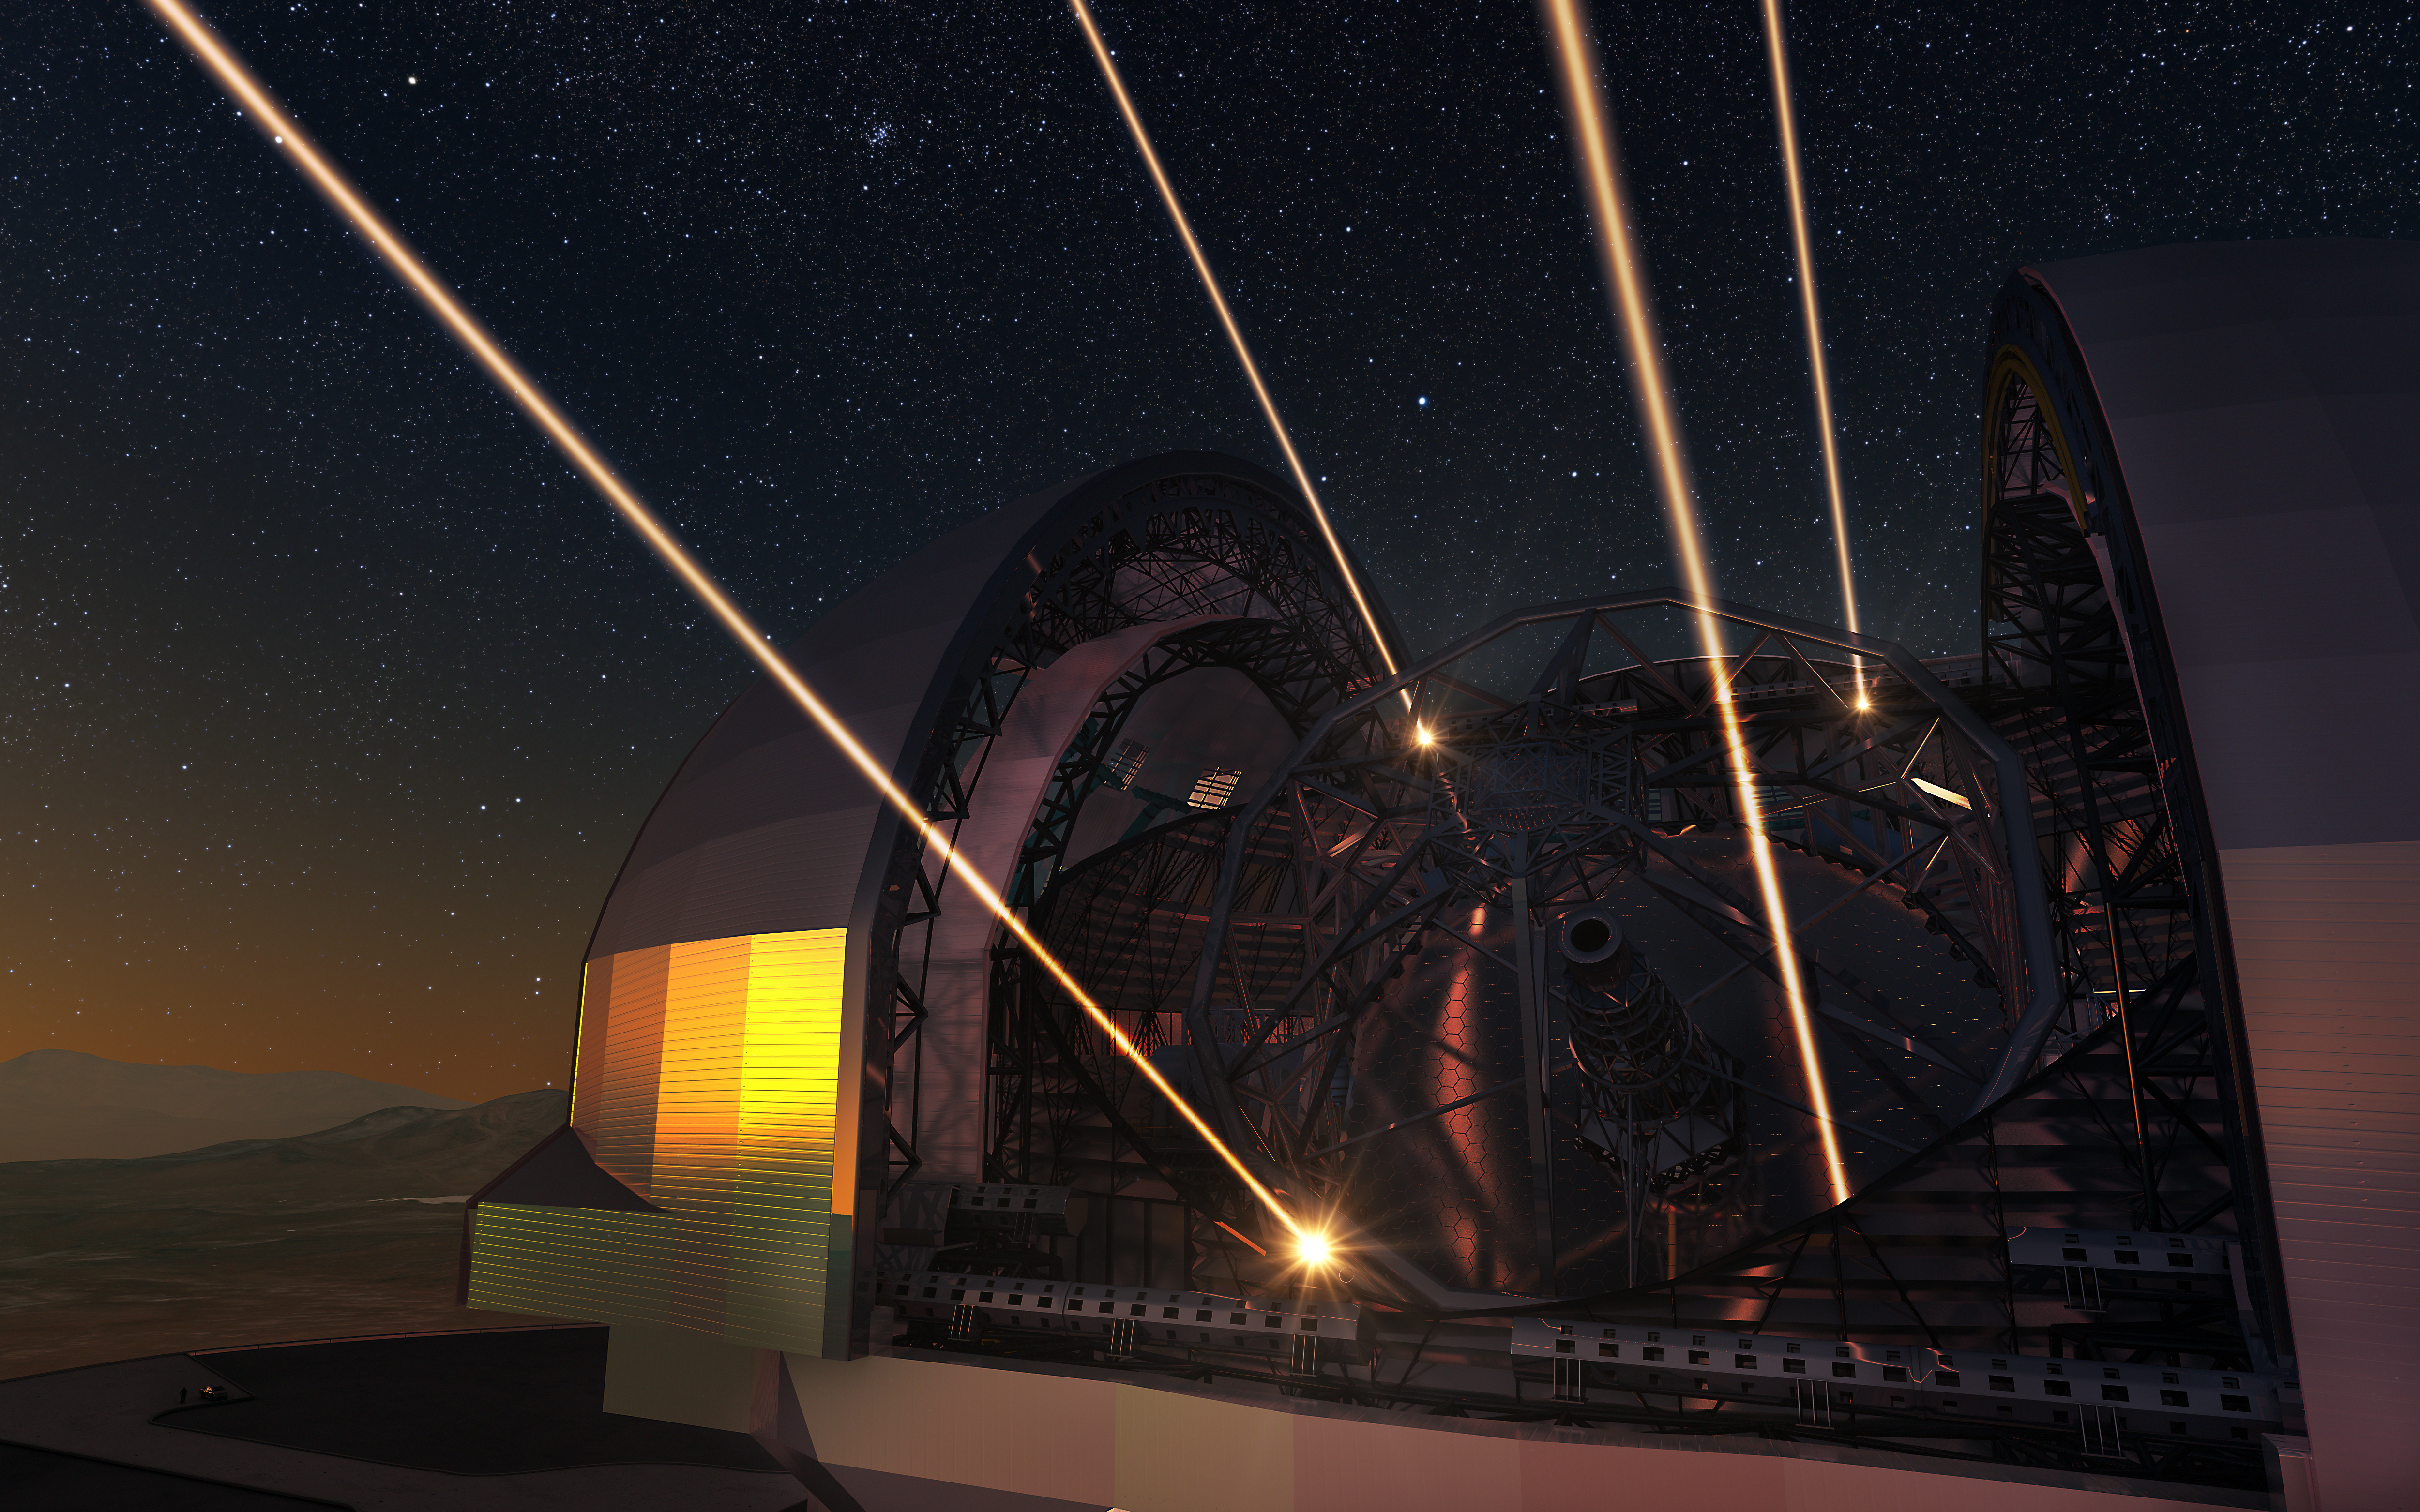

Artist’s impression of the Extremely Large Telescope deploying lasers for adaptive optics

The ELT will make extensive use of adaptive optics to achieve images of remarkable sharpness. In this artist’s view the future 39-metre telescope is shown using lasers to create artificial stars high in the atmosphere. These are used as part of the telescope’s sophisticated adaptive optics system to remove much of the blurring effect of the Earth’s atmosphere. The design for the ELT shown here is preliminary.

Credit: ESO/L. Calçada/N. Risinger (skysurvey.org)